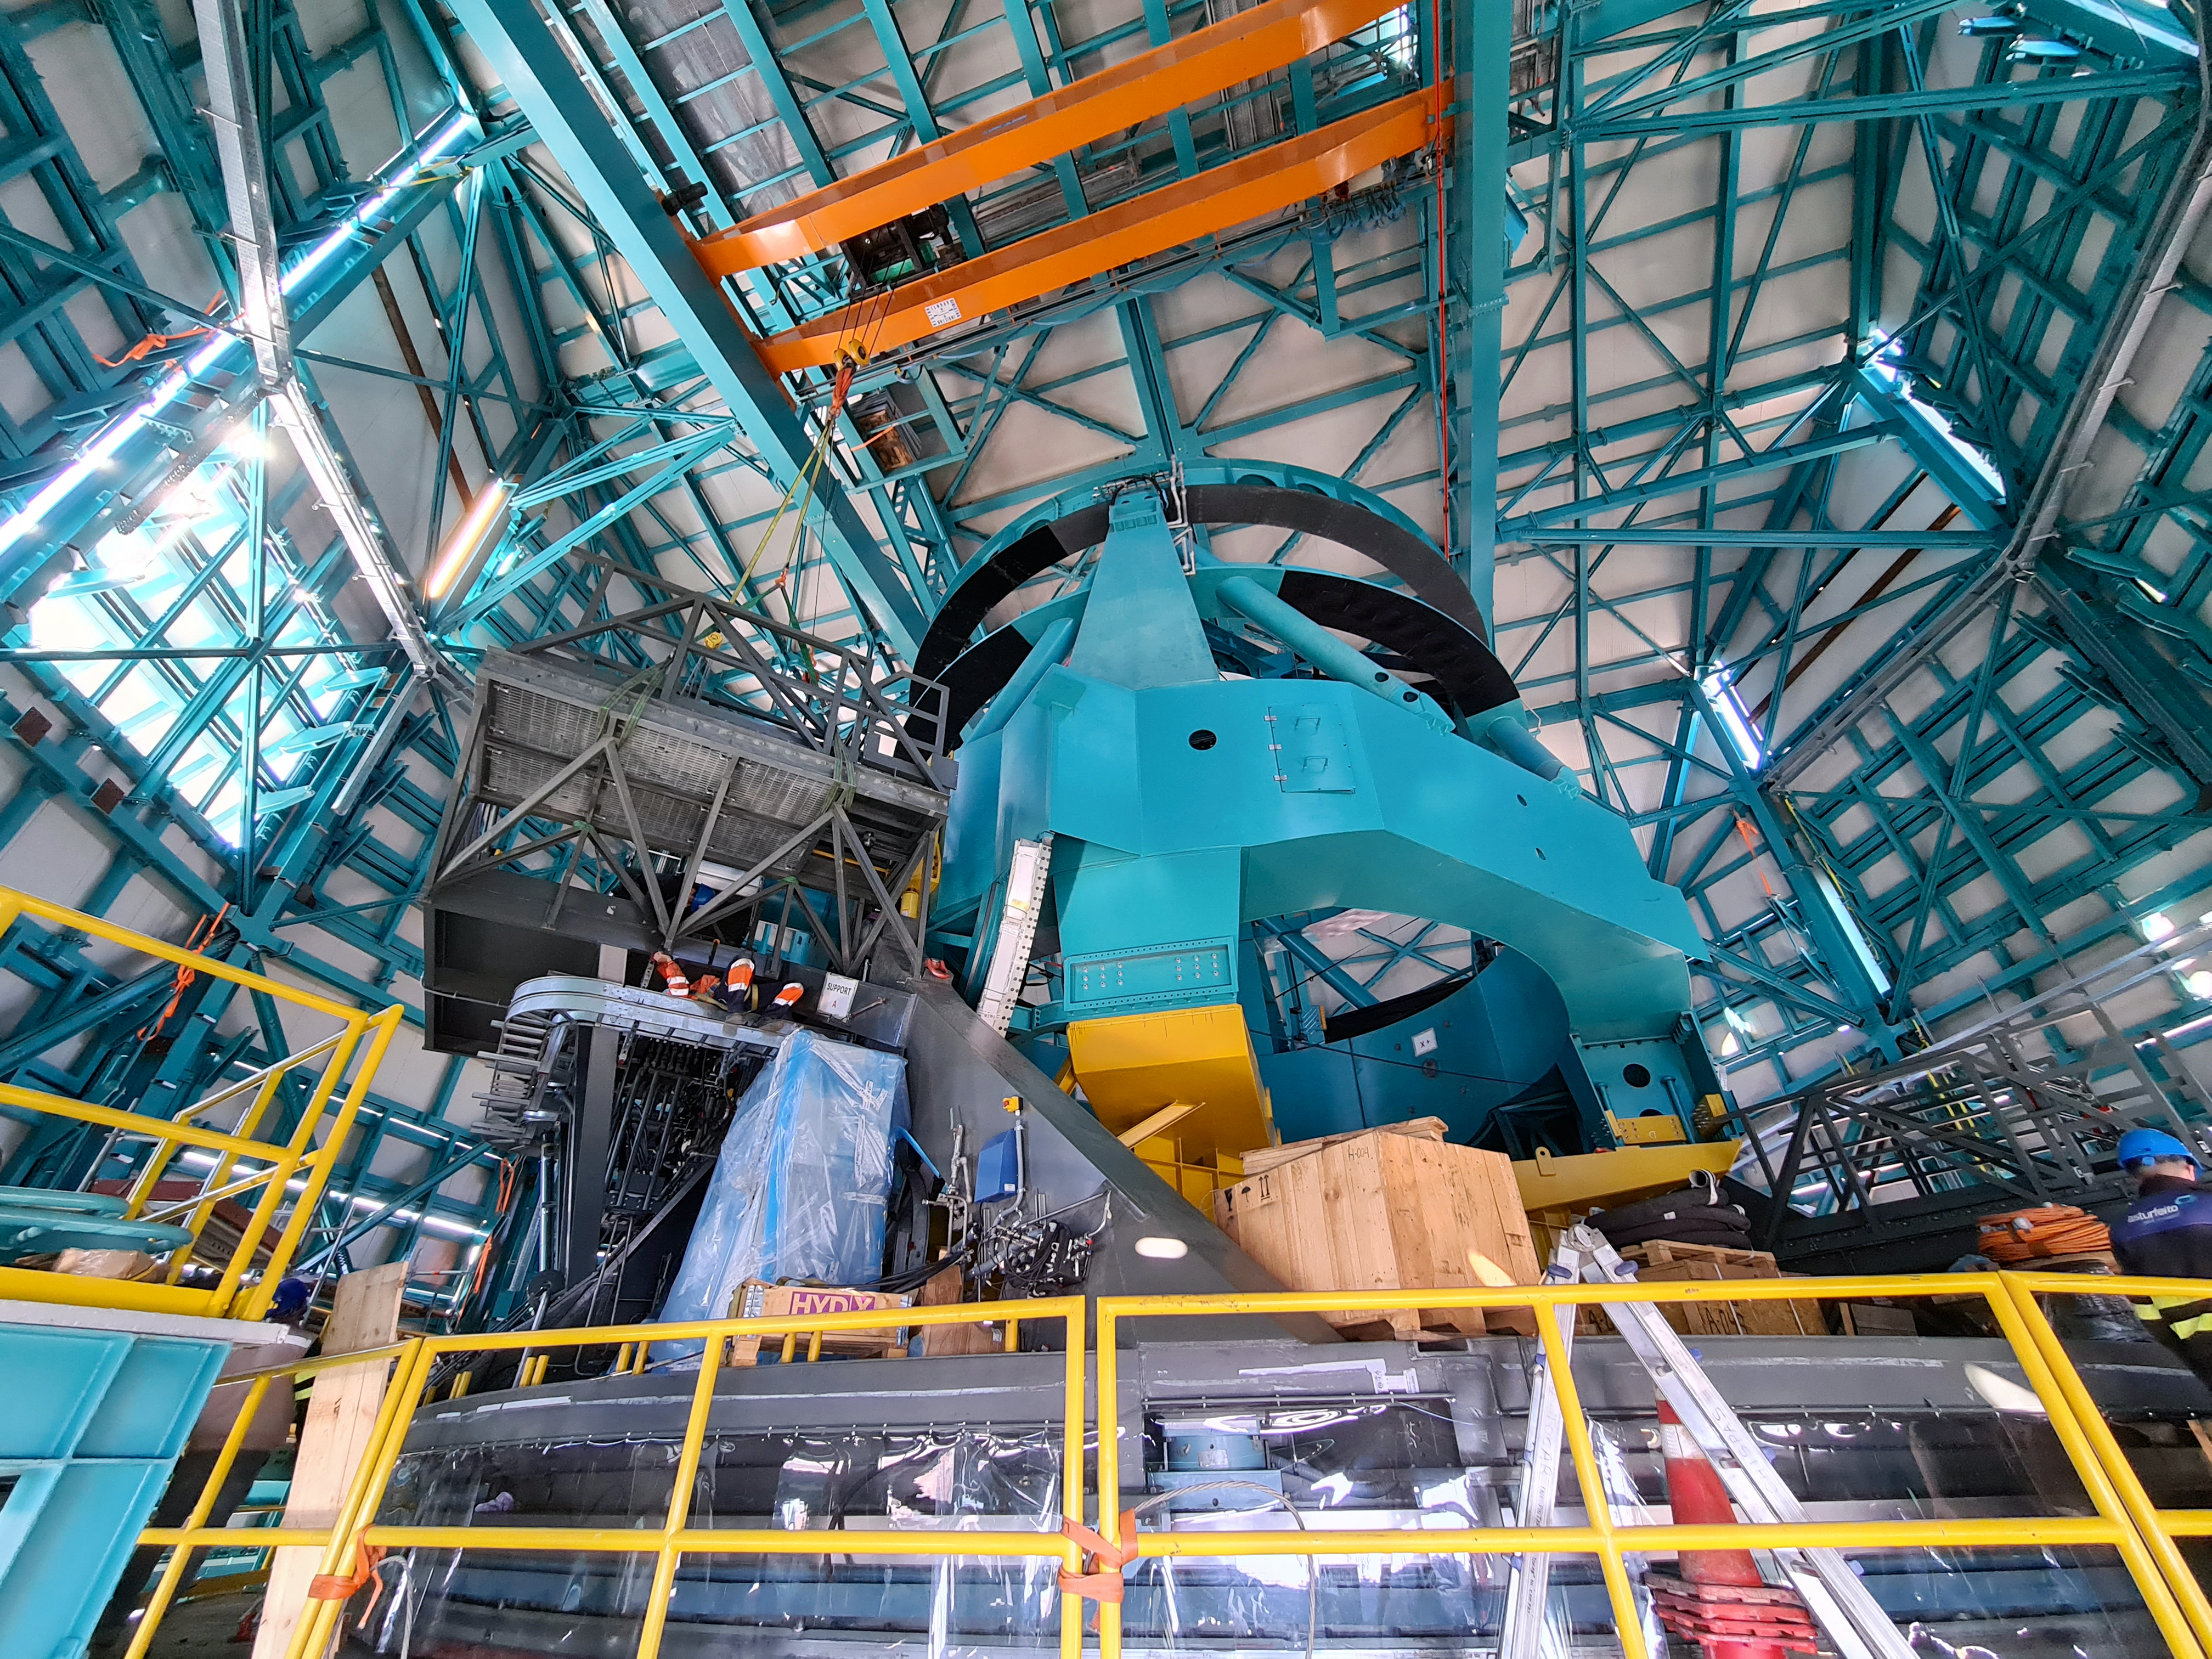

Rubin Observatory's 8.4-meter telescope

COVID-19 restrictions in the La Serena region of Chile have impacted construction activity, but progress on the summit is still being made, with a focus on high-priority work. The deployable platforms that will be used to access the camera have been installed on the Telescope Mount Assembly (TMA).

Credit: Rubin Observatory/NSF/AURA